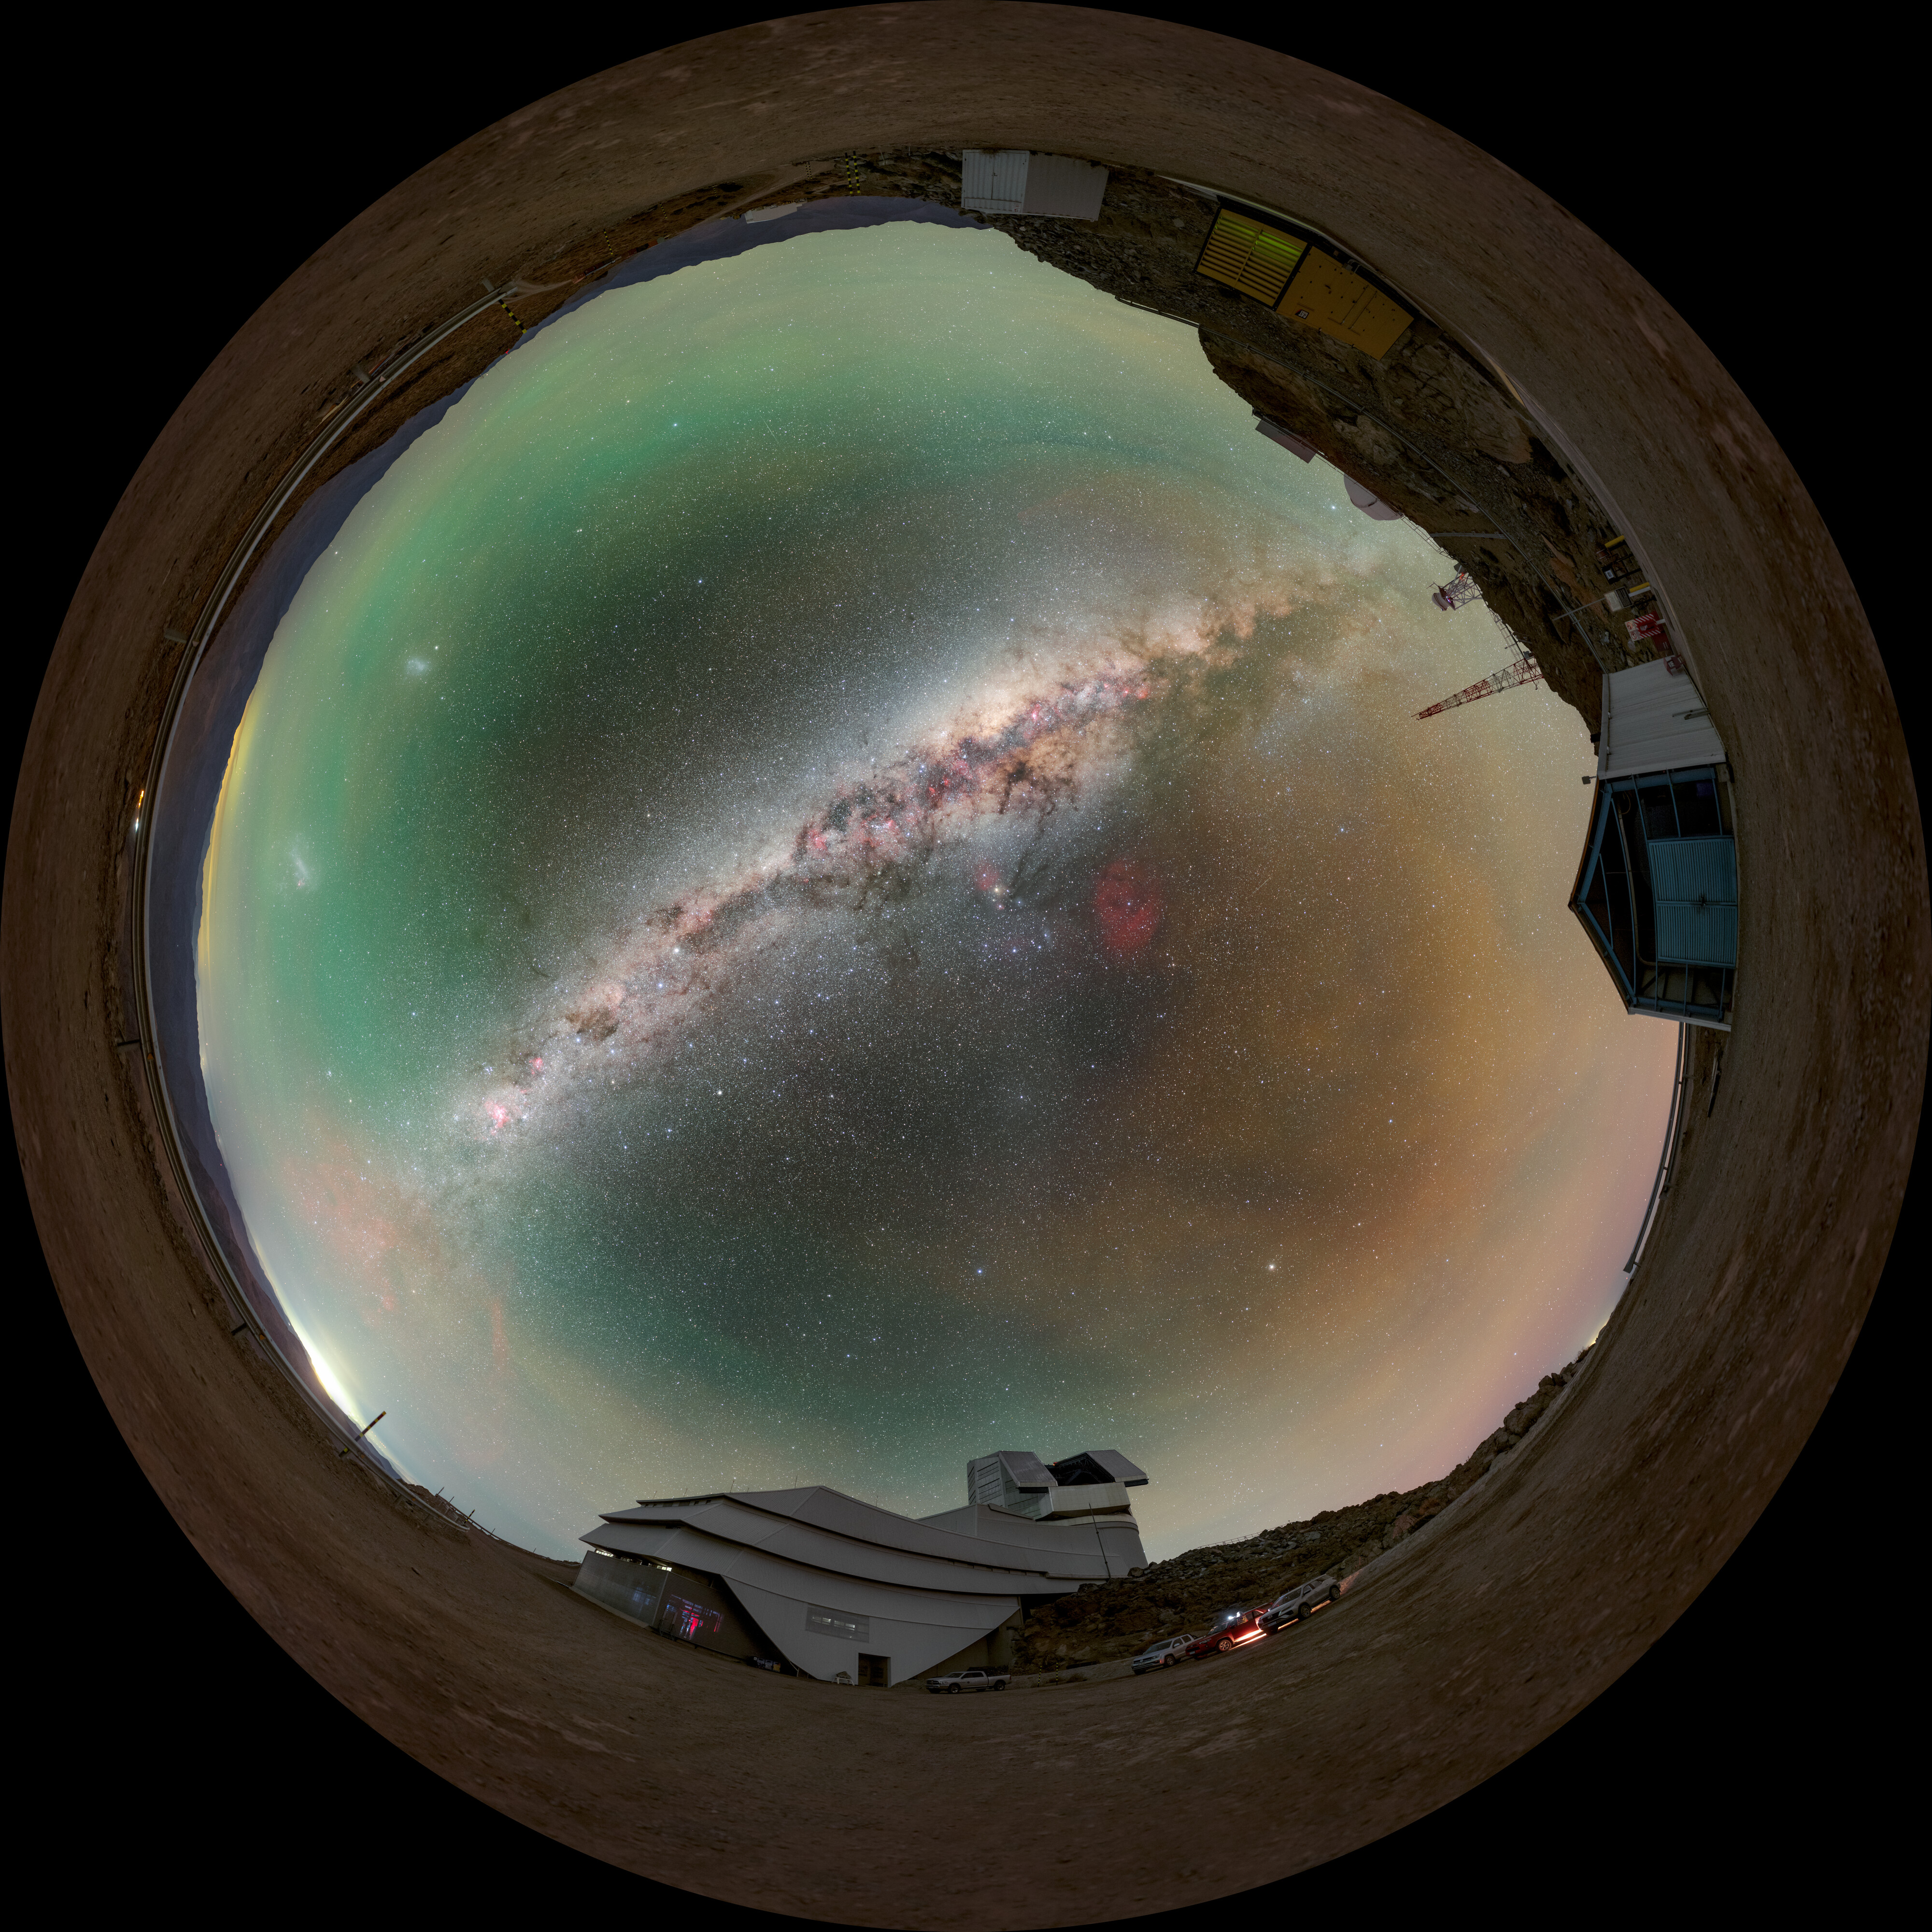

Rubin During First Look Observation Campaign (Fulldome)

A fulldome view of NSF–DOE Vera C. Rubin Observatory atop Cerro Pachón during the First Look observation campaign. A 360-degree panorama version and cropped version are also available.

Credit: RubinObs/NOIRLab/SLAC/NSF/DOE/AURA/P. Horálek (Institute of Physics in Opava)